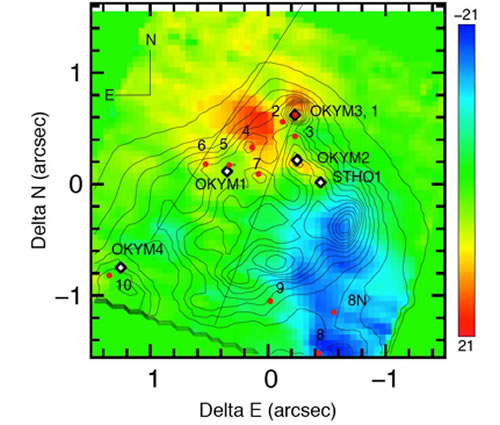

Adaptive Optics Reveals Strange Dynamics in Ultra-Compact Star-forming Region

Velocity (km s−1) for the principal component of the Brγ line in each NIFS spaxel derived from the data with a Gaussian fit to the line profile. The mean Brγ velocity (VLSR = −62.5 km s−1) of the principal component has been removed from the map. The bipolar structure does not line up with any known point source, and the axis does not align with the direction of the large scale ionized flow detected at radio wavelengths. The peak relative velocities are −24 km s−1 and +31 km s−1, but the color map is “stretched” slightly to show smaller velocities.

Credit: International Gemini Observatory/NOIRLab/NSF/AURA